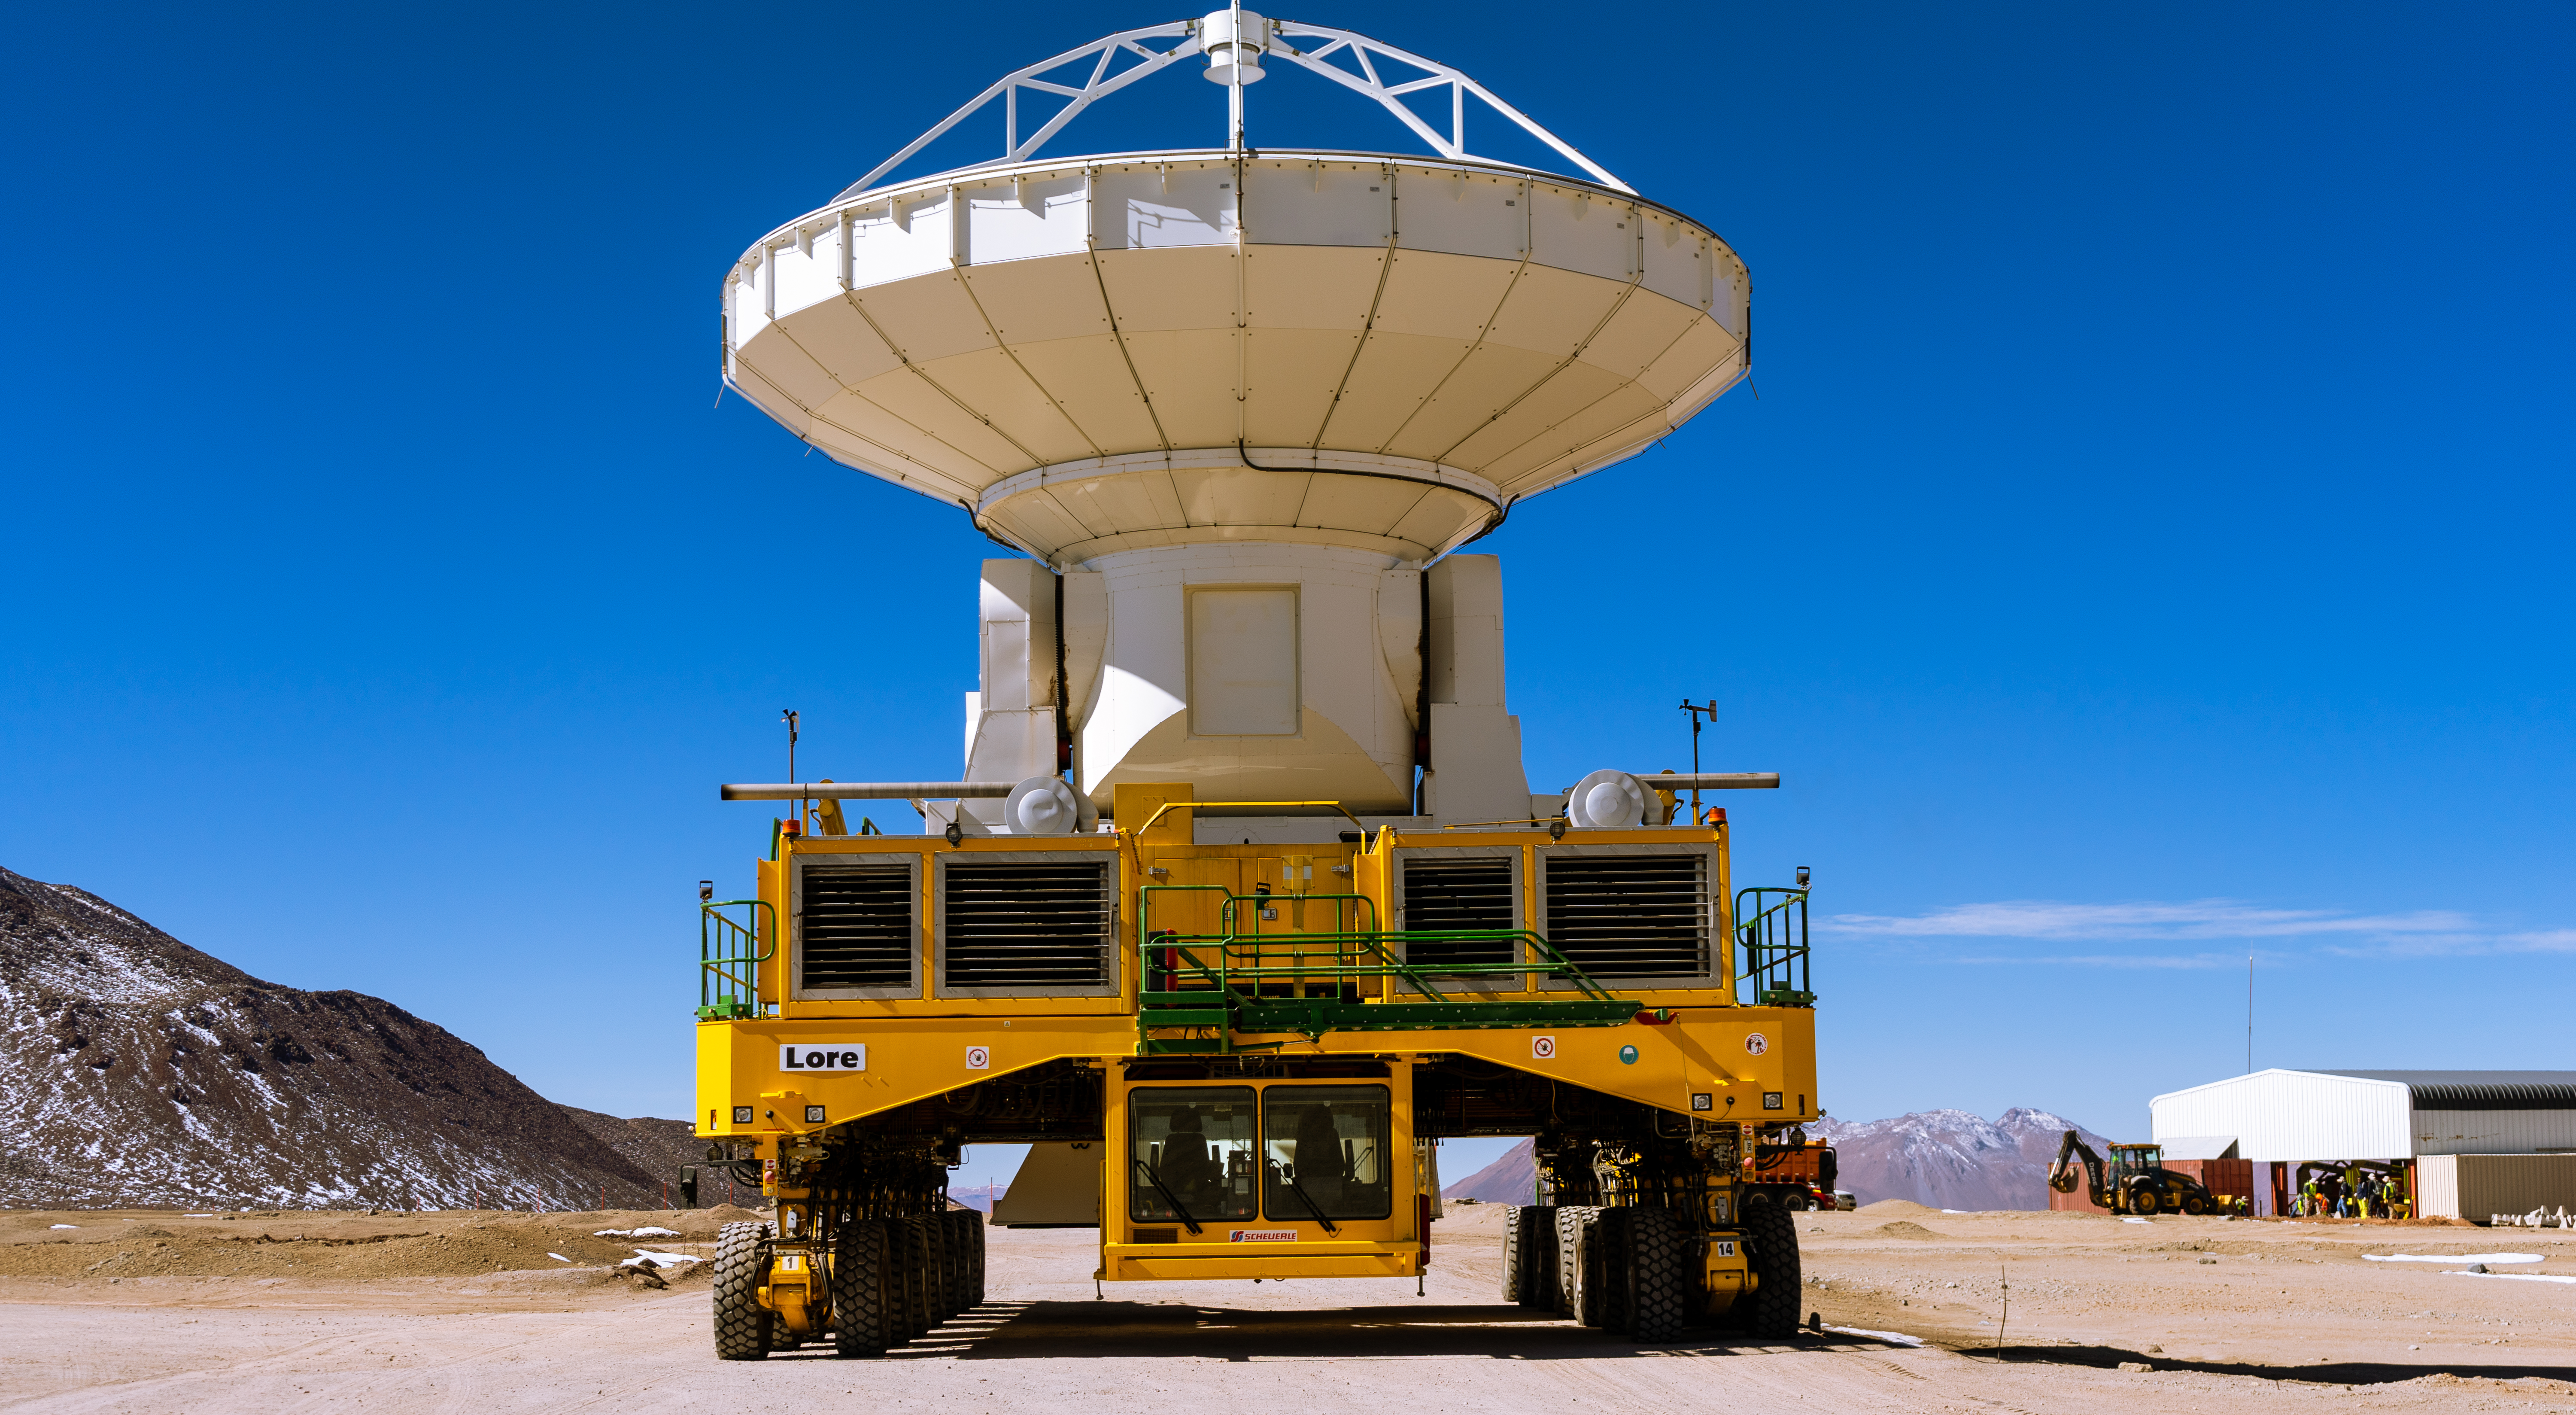

Lore carrying an American antenna

Lore carrying an American antenna.

Credit: Pablo Bello (ESO/NAOJ/NRAO)